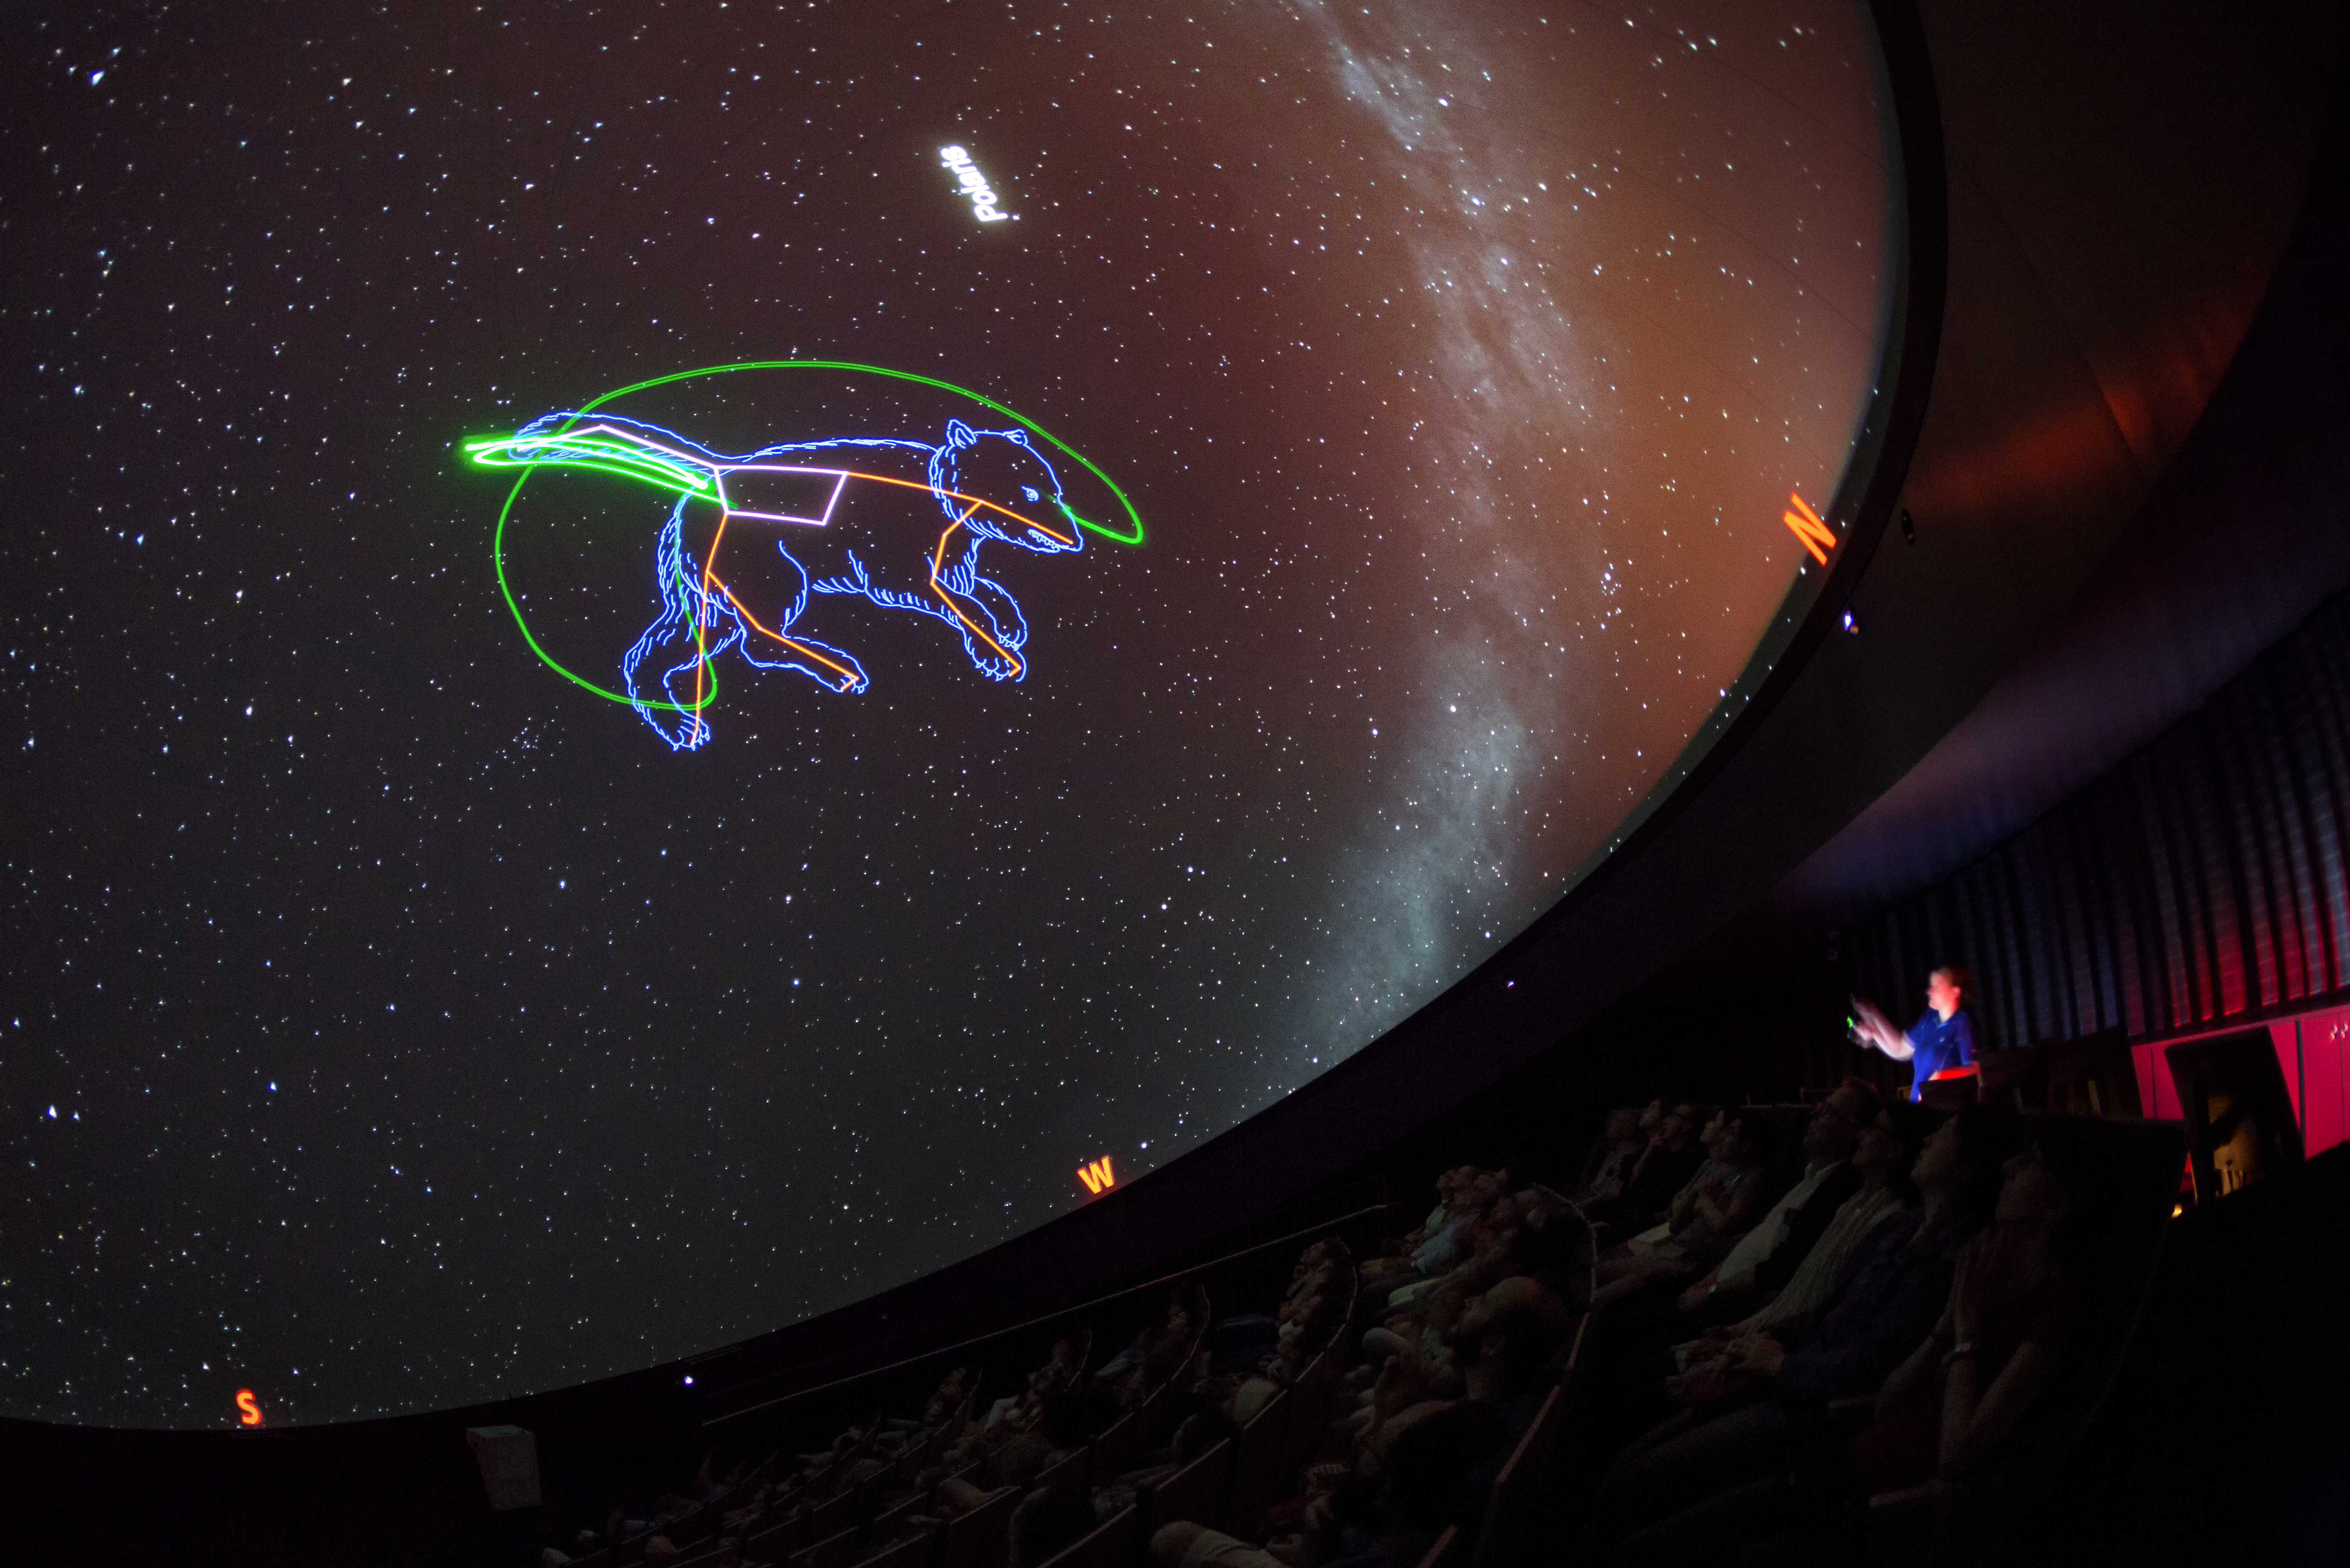

Laser bear

A view from inside the planetarium at the ESO Supernova Planetarium & Visitor Centre, which opened its doors to the public on Saturday 28 April 2018. The building is open five days a week and features planetarium screenings, tours and a permanent exhibition in both German and English. The 25-degree tilted planetarium dome does not just give the audience the sensation of watching the Universe, but of being immersed in it.

Credit: ESO